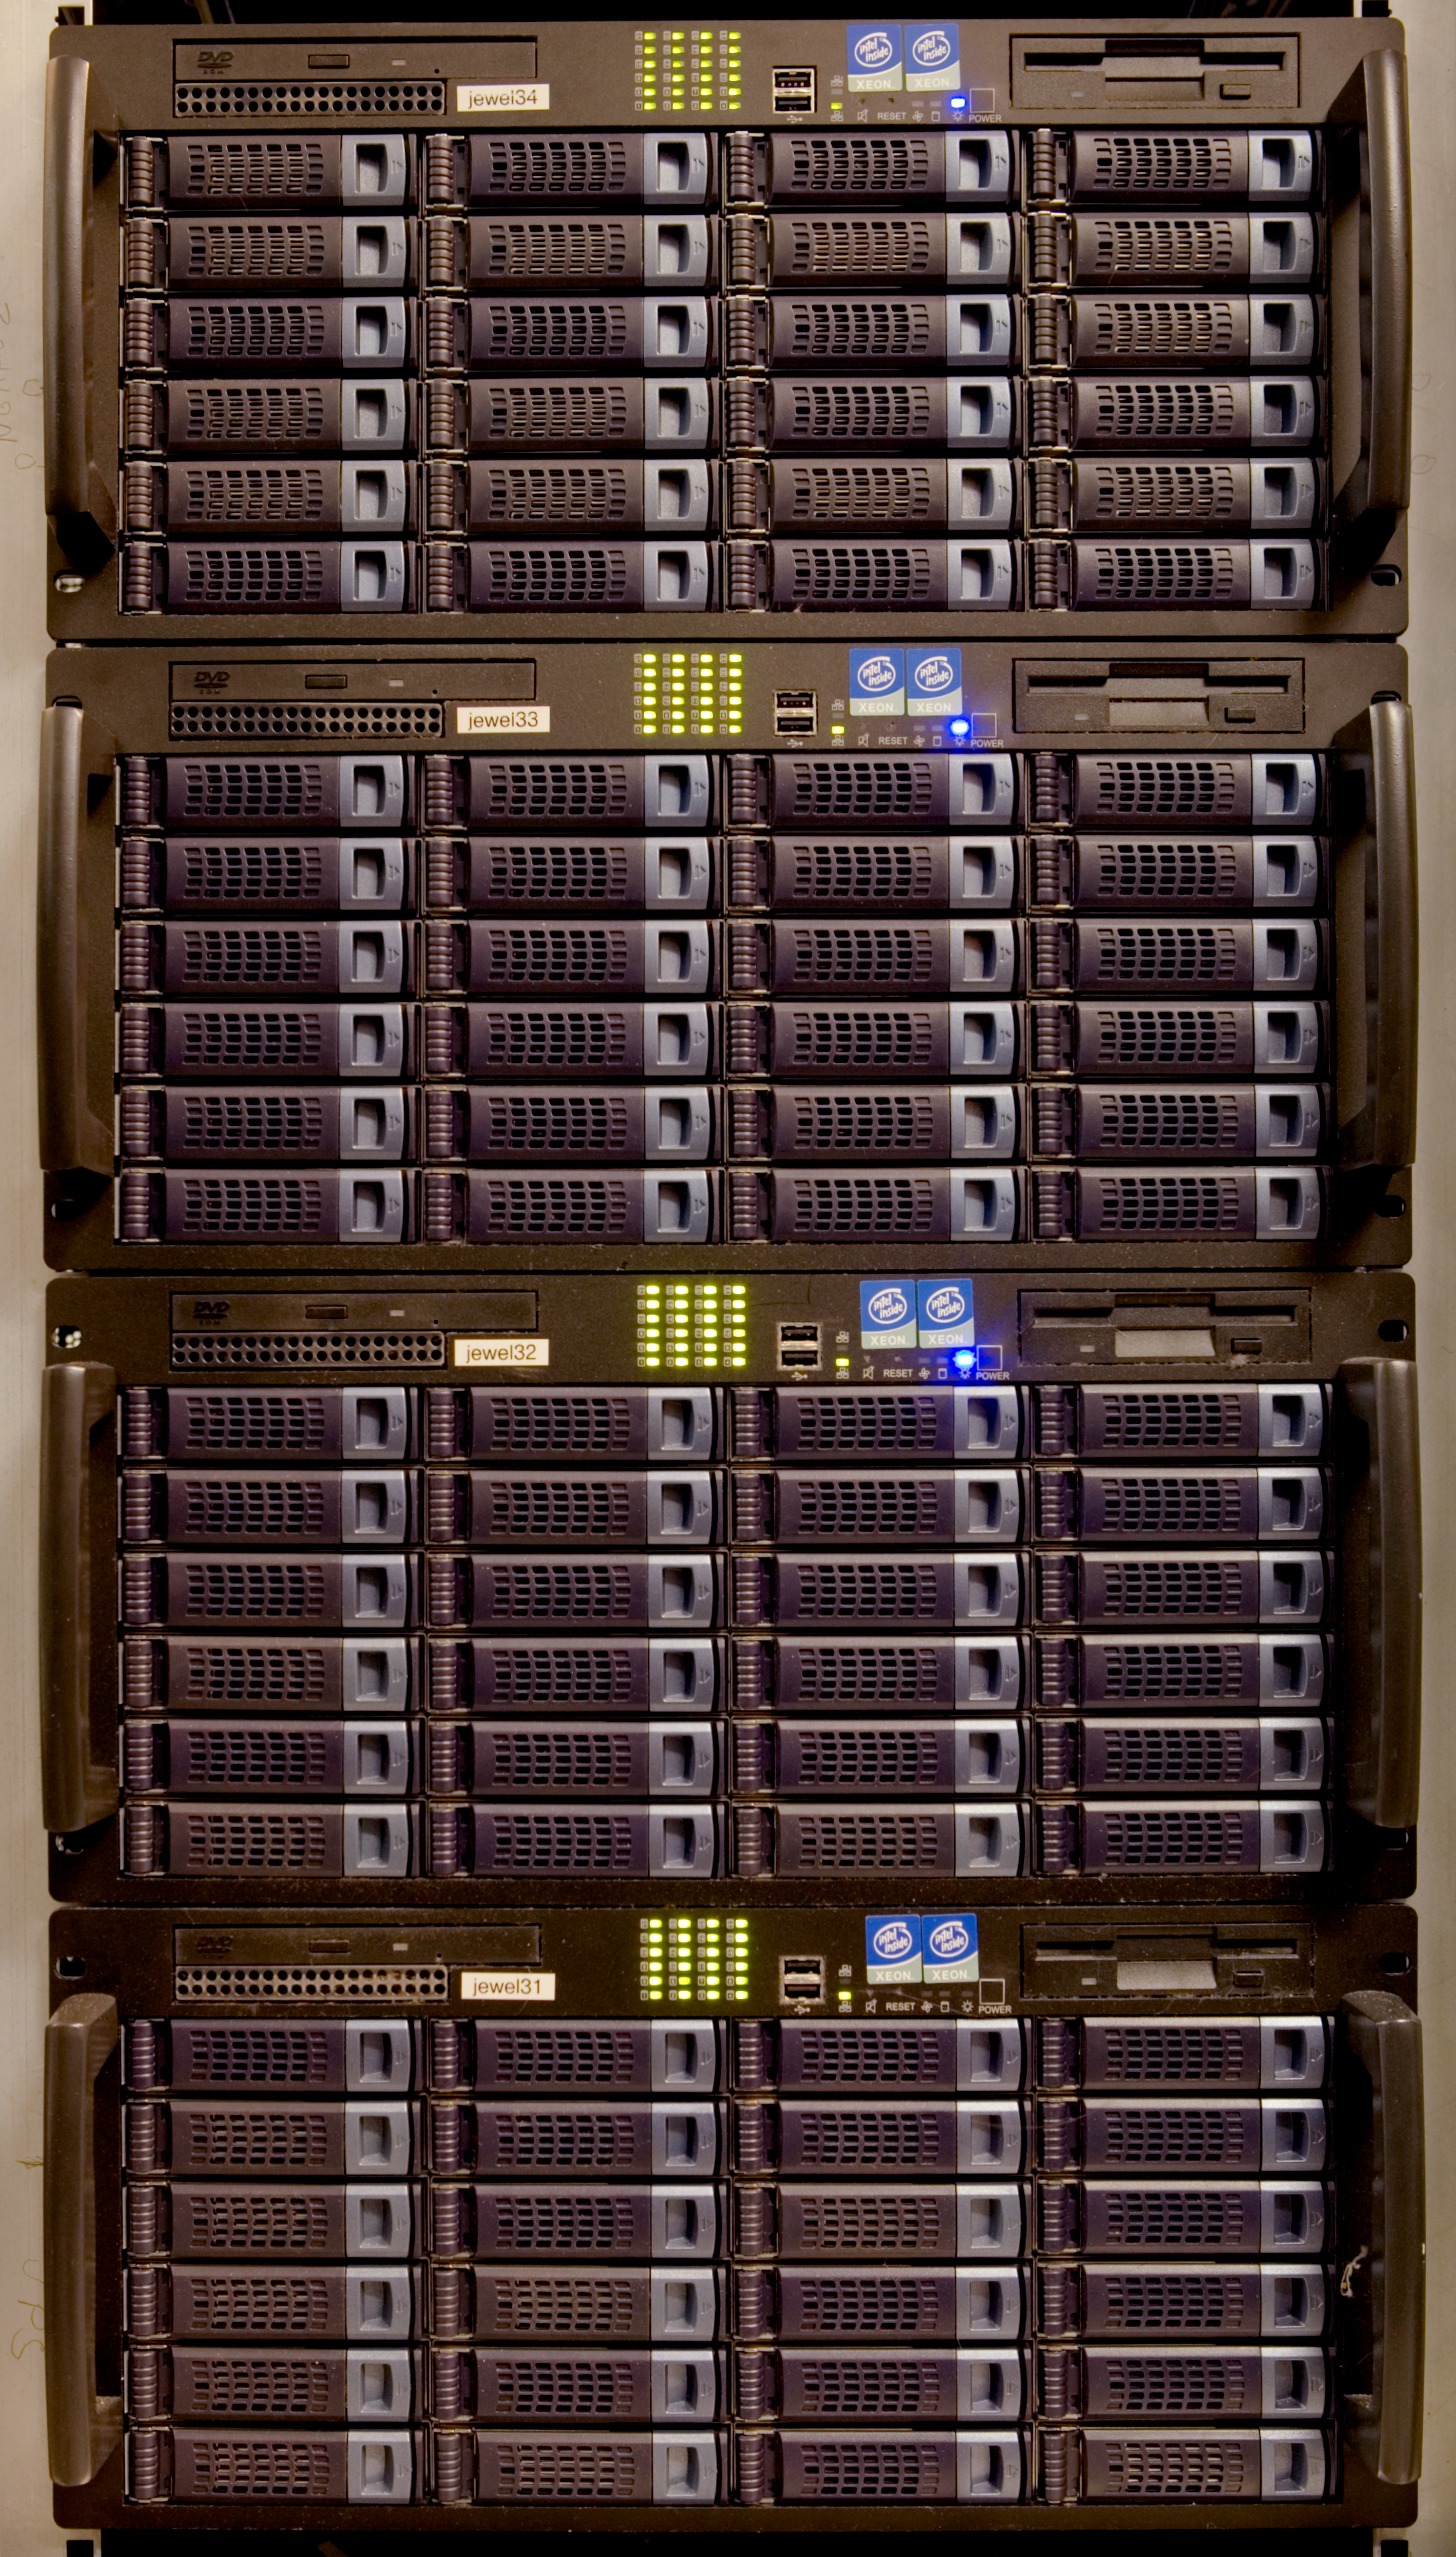

Science archive racks

This is a detail of the science archive, racks containing hard disks, where the observational data coming from the telescopes are stored. This picture was obtained in 2005.

Credit: ESO